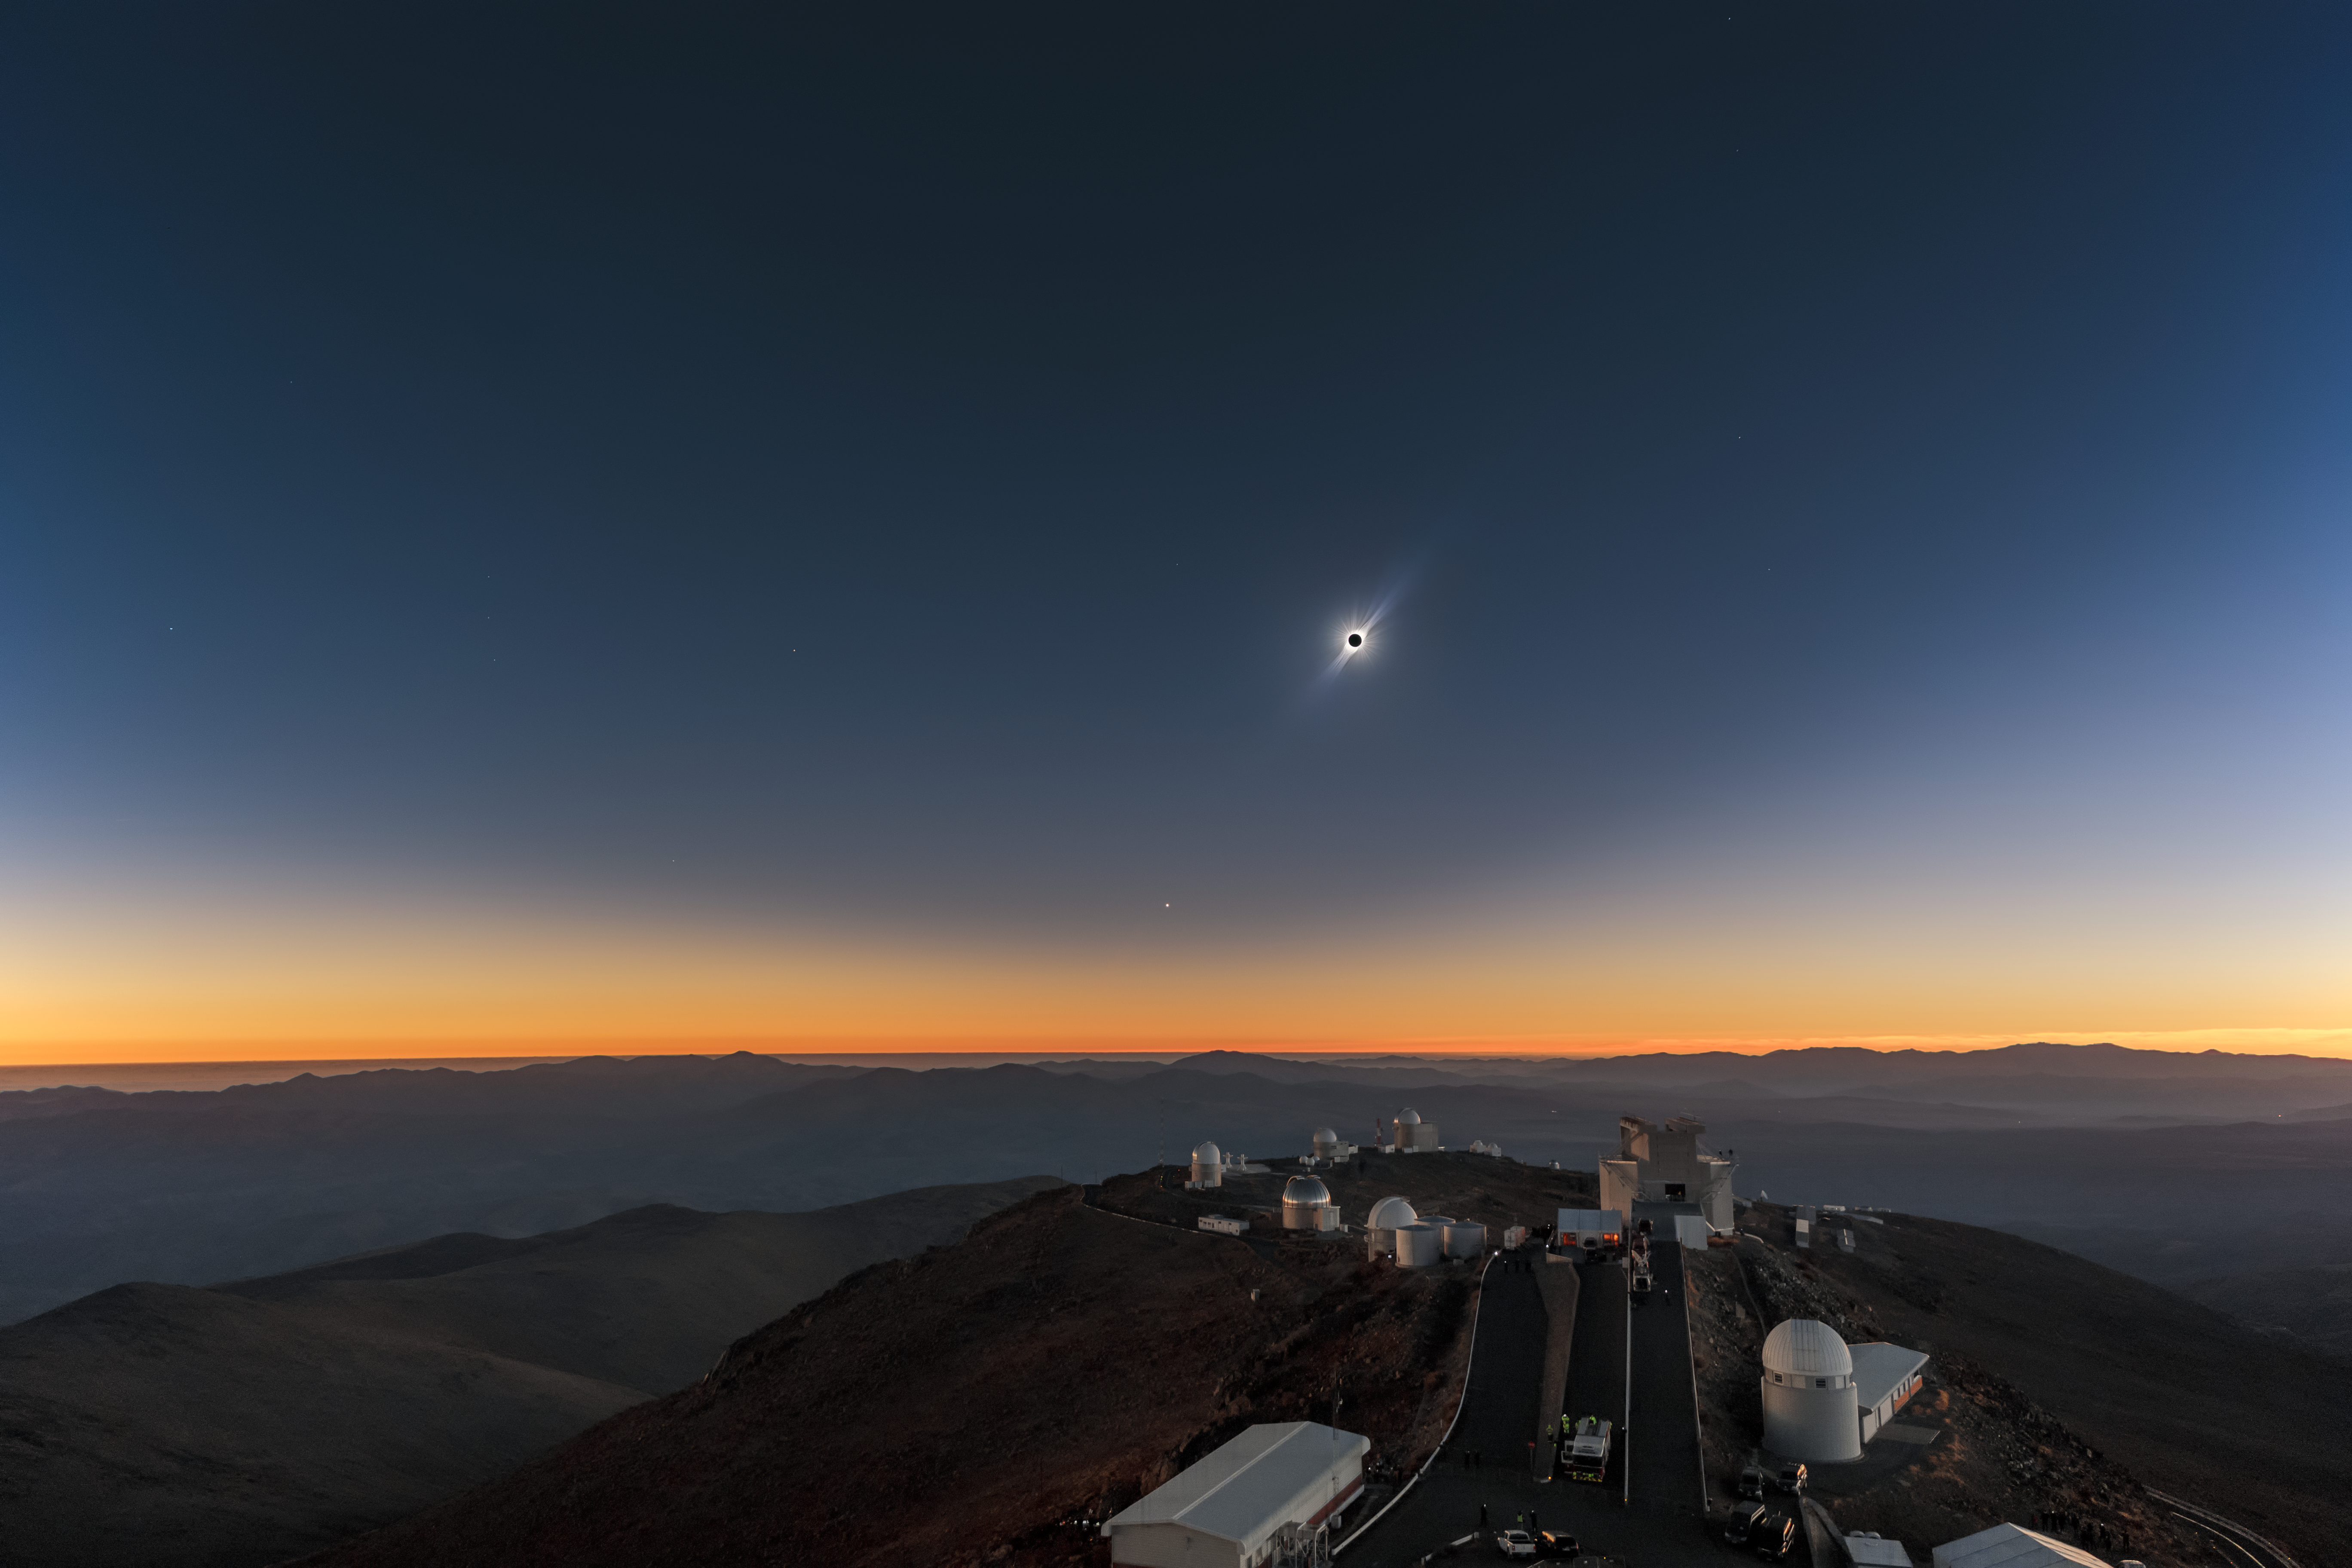

Solar Eclipse in La Silla 2019

Maximum of the total solar eclipse in La Silla on 2 July 2019. The image is result of resourceful combination of different exposures, featuring as natural as possible view to the totality, including structures of solar-minimum corona as it was seen by naked eyes. Low over the horizon, bright planet Venus can be found. Bright stars on left part of the sky belong to well known Orion constellation, which was also visible during the deep darkness in the lunar shadow.

Credit: ESO/P. Aniol, M. Druckmüller, P. Horálek